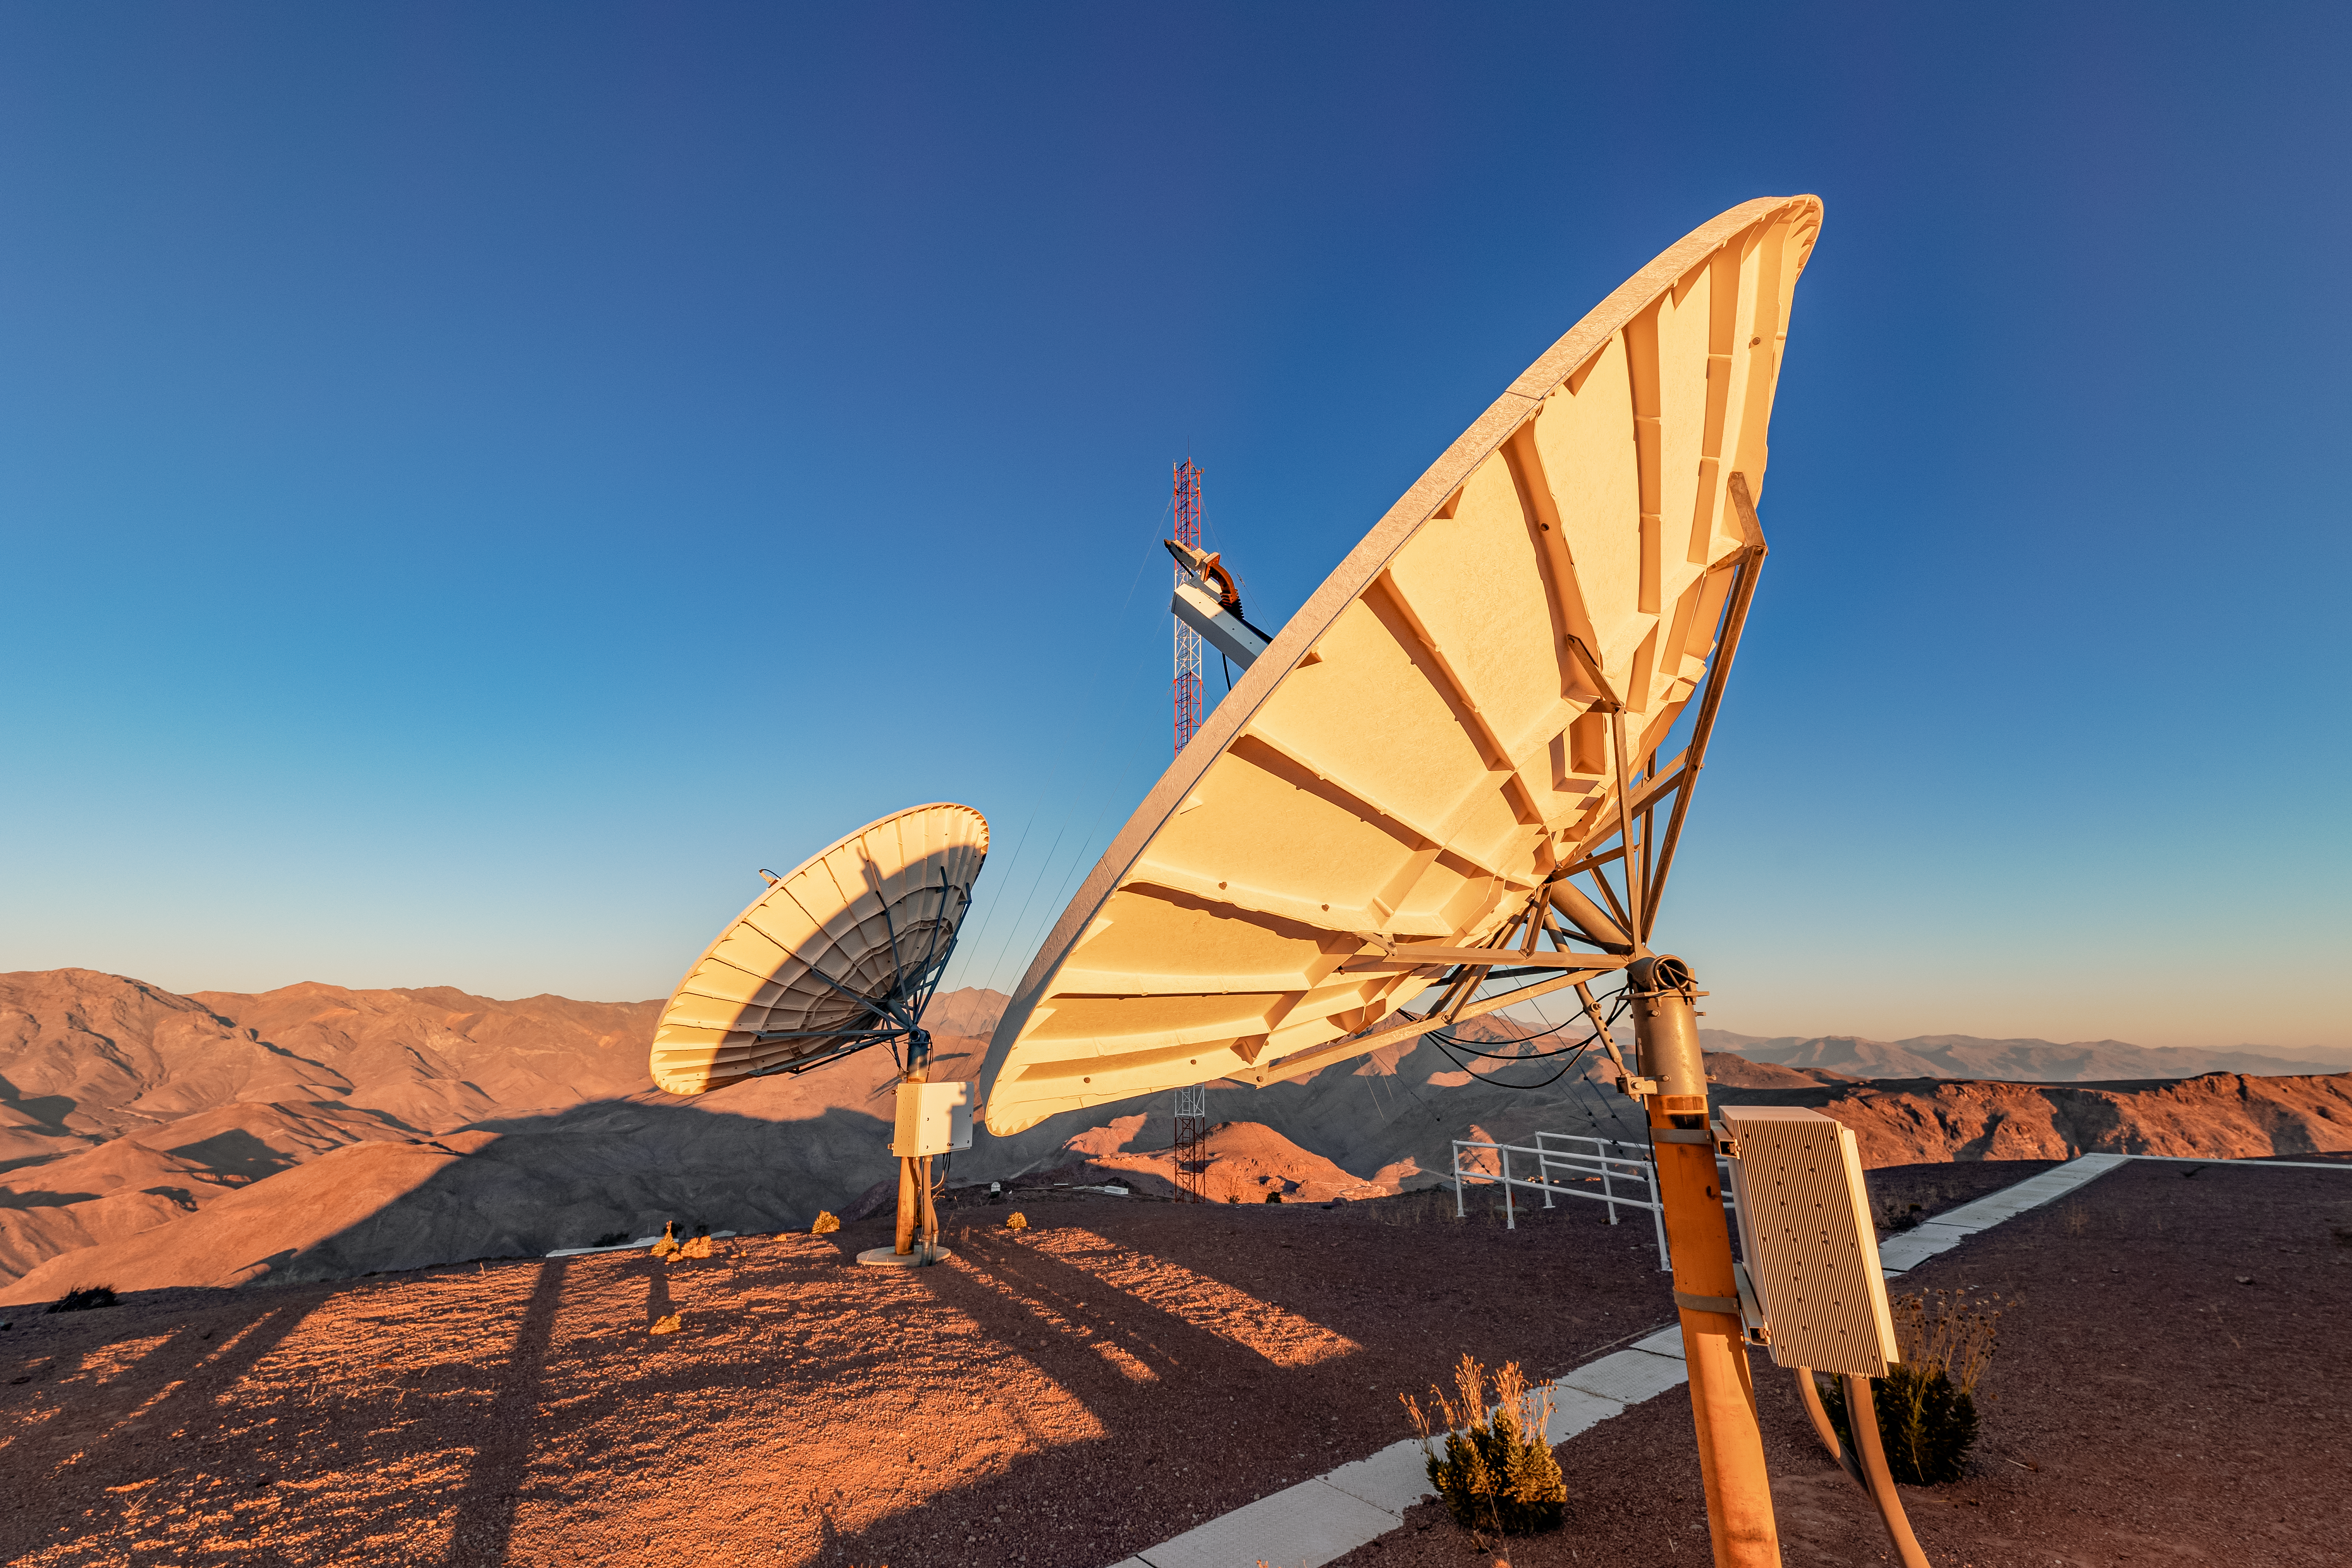

Communication Equipment at CTIO

Communication eqiuipment on Cerro Tololo in Chile.

Credit: CTIO/NOIRLab/NSF/AURA